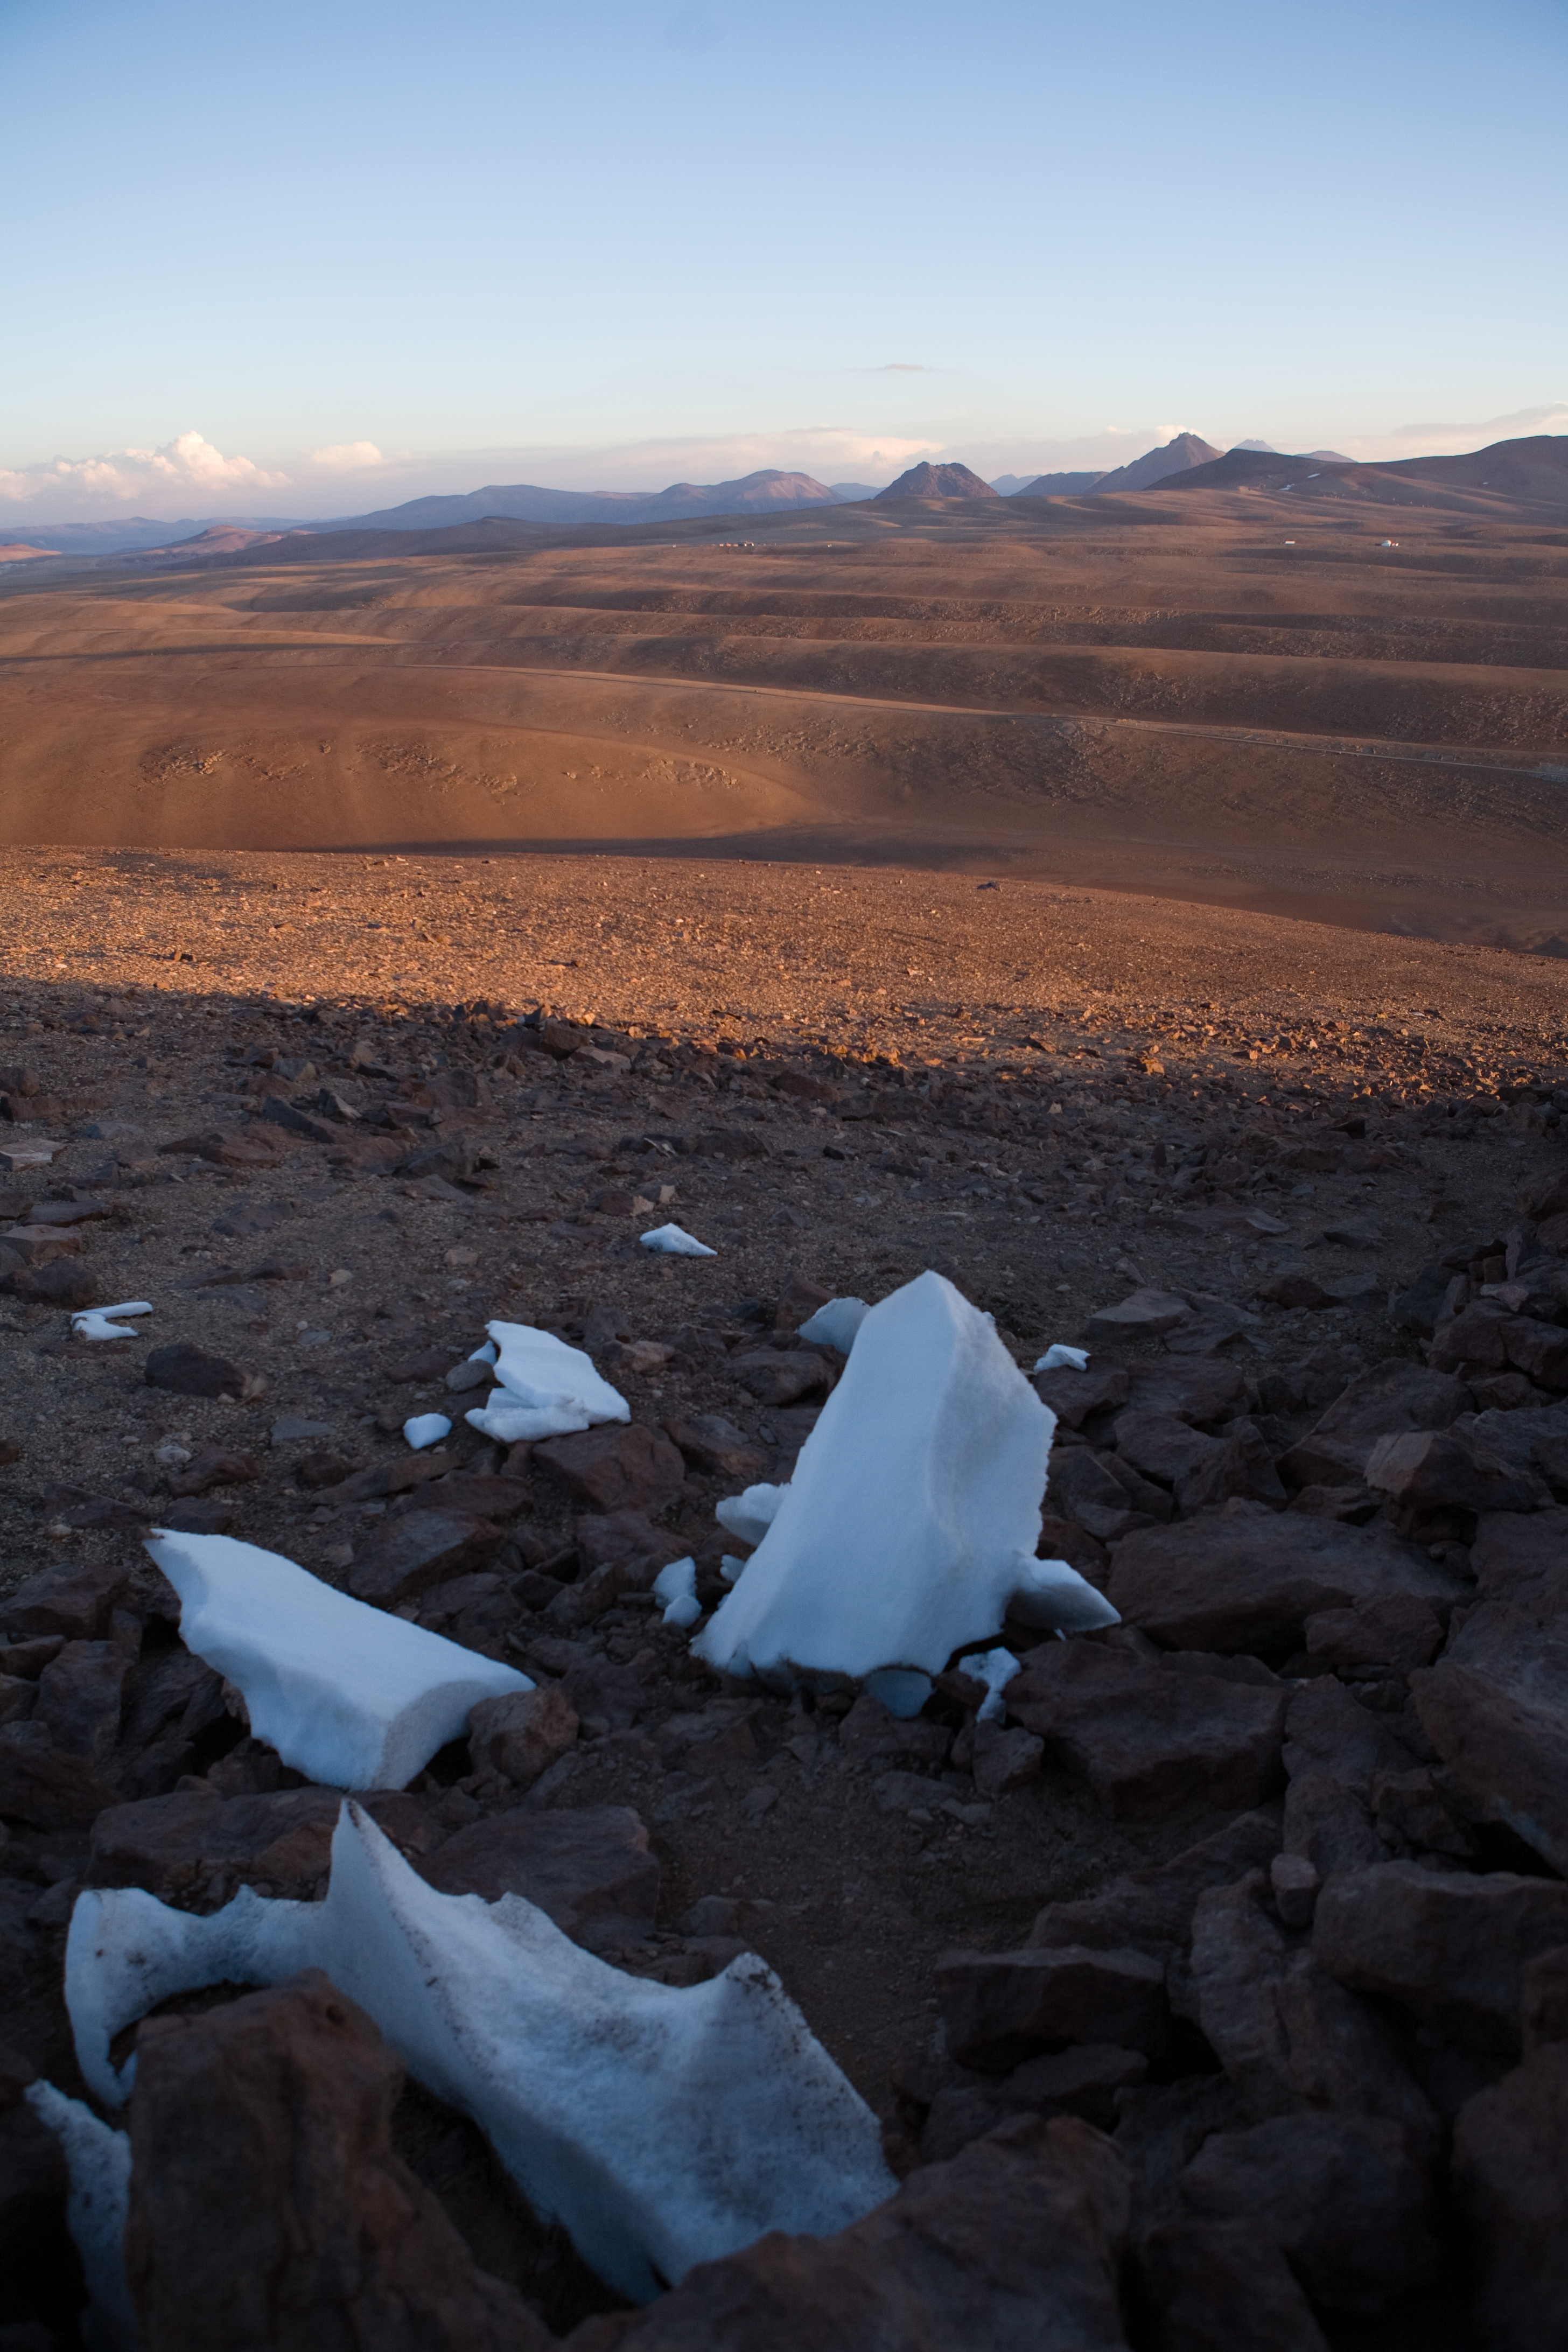

View of the Chajnantor plateau

The Sun is rising behind the high peaks which demarcate the Chajnantor plateau at the eastern edge. Located at an elevation of 5000 m in the Andes of the II Region of Chile, the Chajnantor plateau is one of the best sites in the world for submillimetre astronomical observations and is the home of the Atacama Large Millimeter/submillimeter Array. ALMA will be composed of 66 antennas which can be spread across the desert plateau over distances from 150 m to 16 km. The plateau is naturally not perfectly flat over its whole extension and in some areas shows the undulations we see in this spectacular view towards the north. In the foreground, the remnant of a characteristic snow formation known as “penitentes”.

Credit: ESO